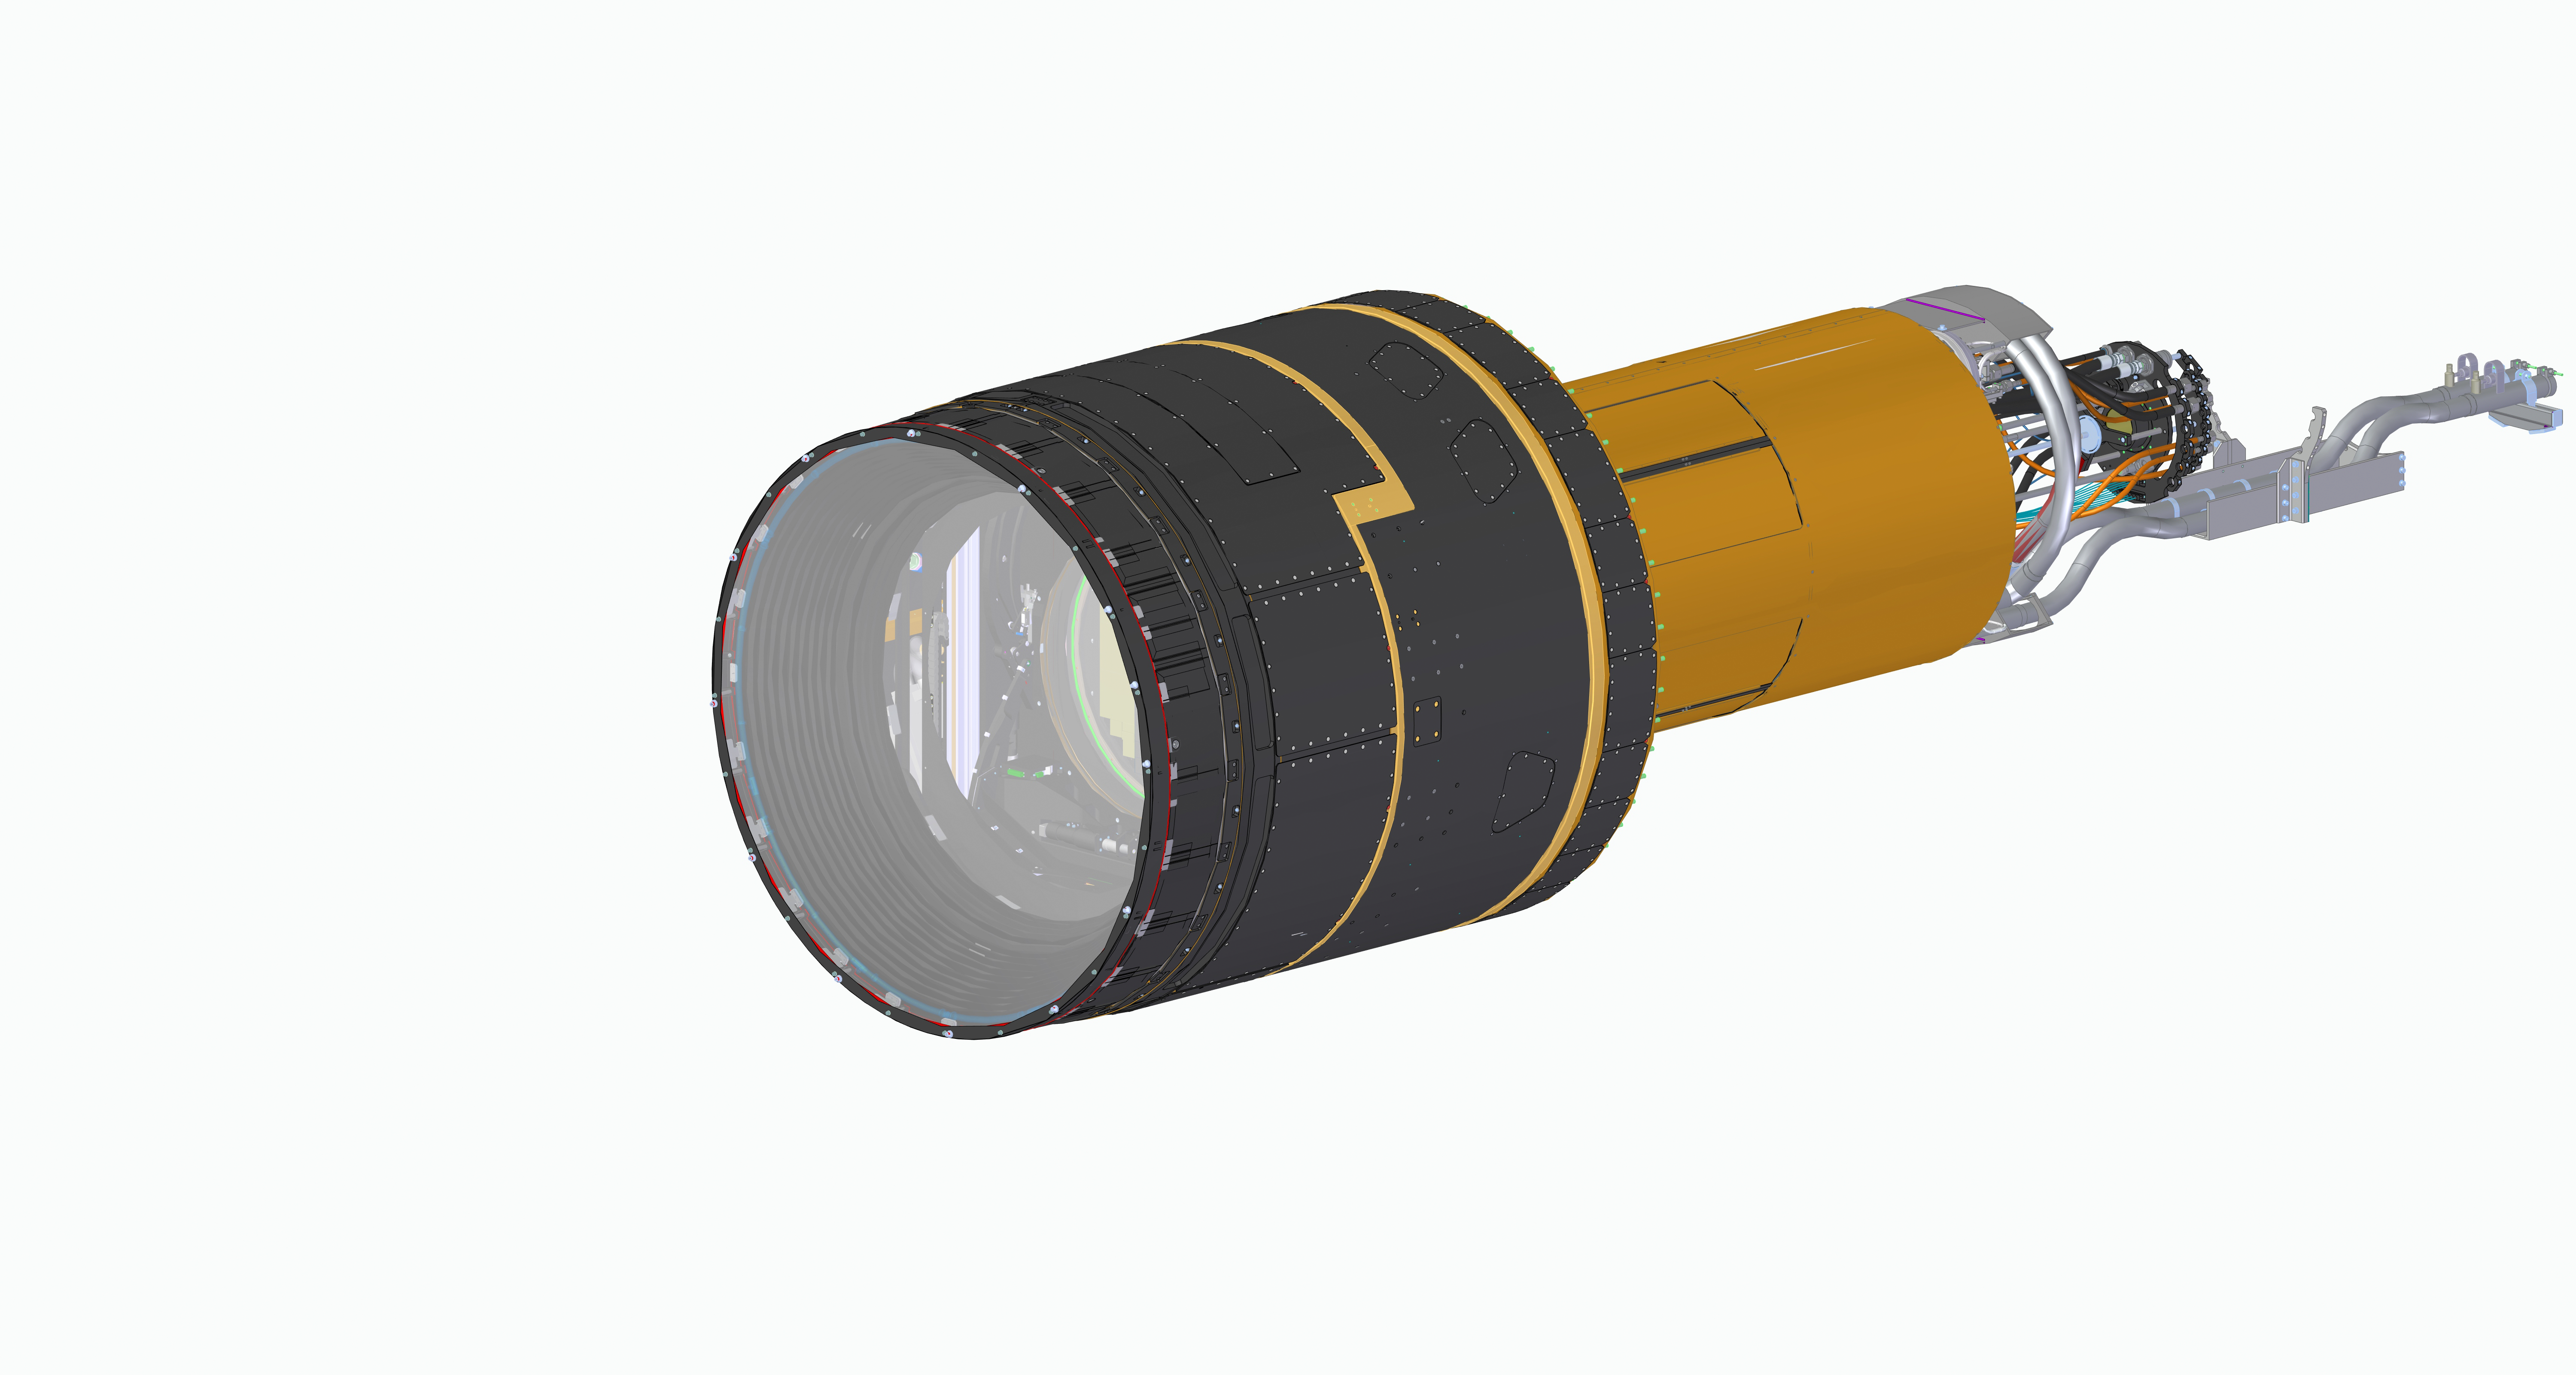

Rubin LSST camera with spiral wrap no colors

LSST Camera CAD View

Credit: Travis Lange/SLAC National Accelerator Lab